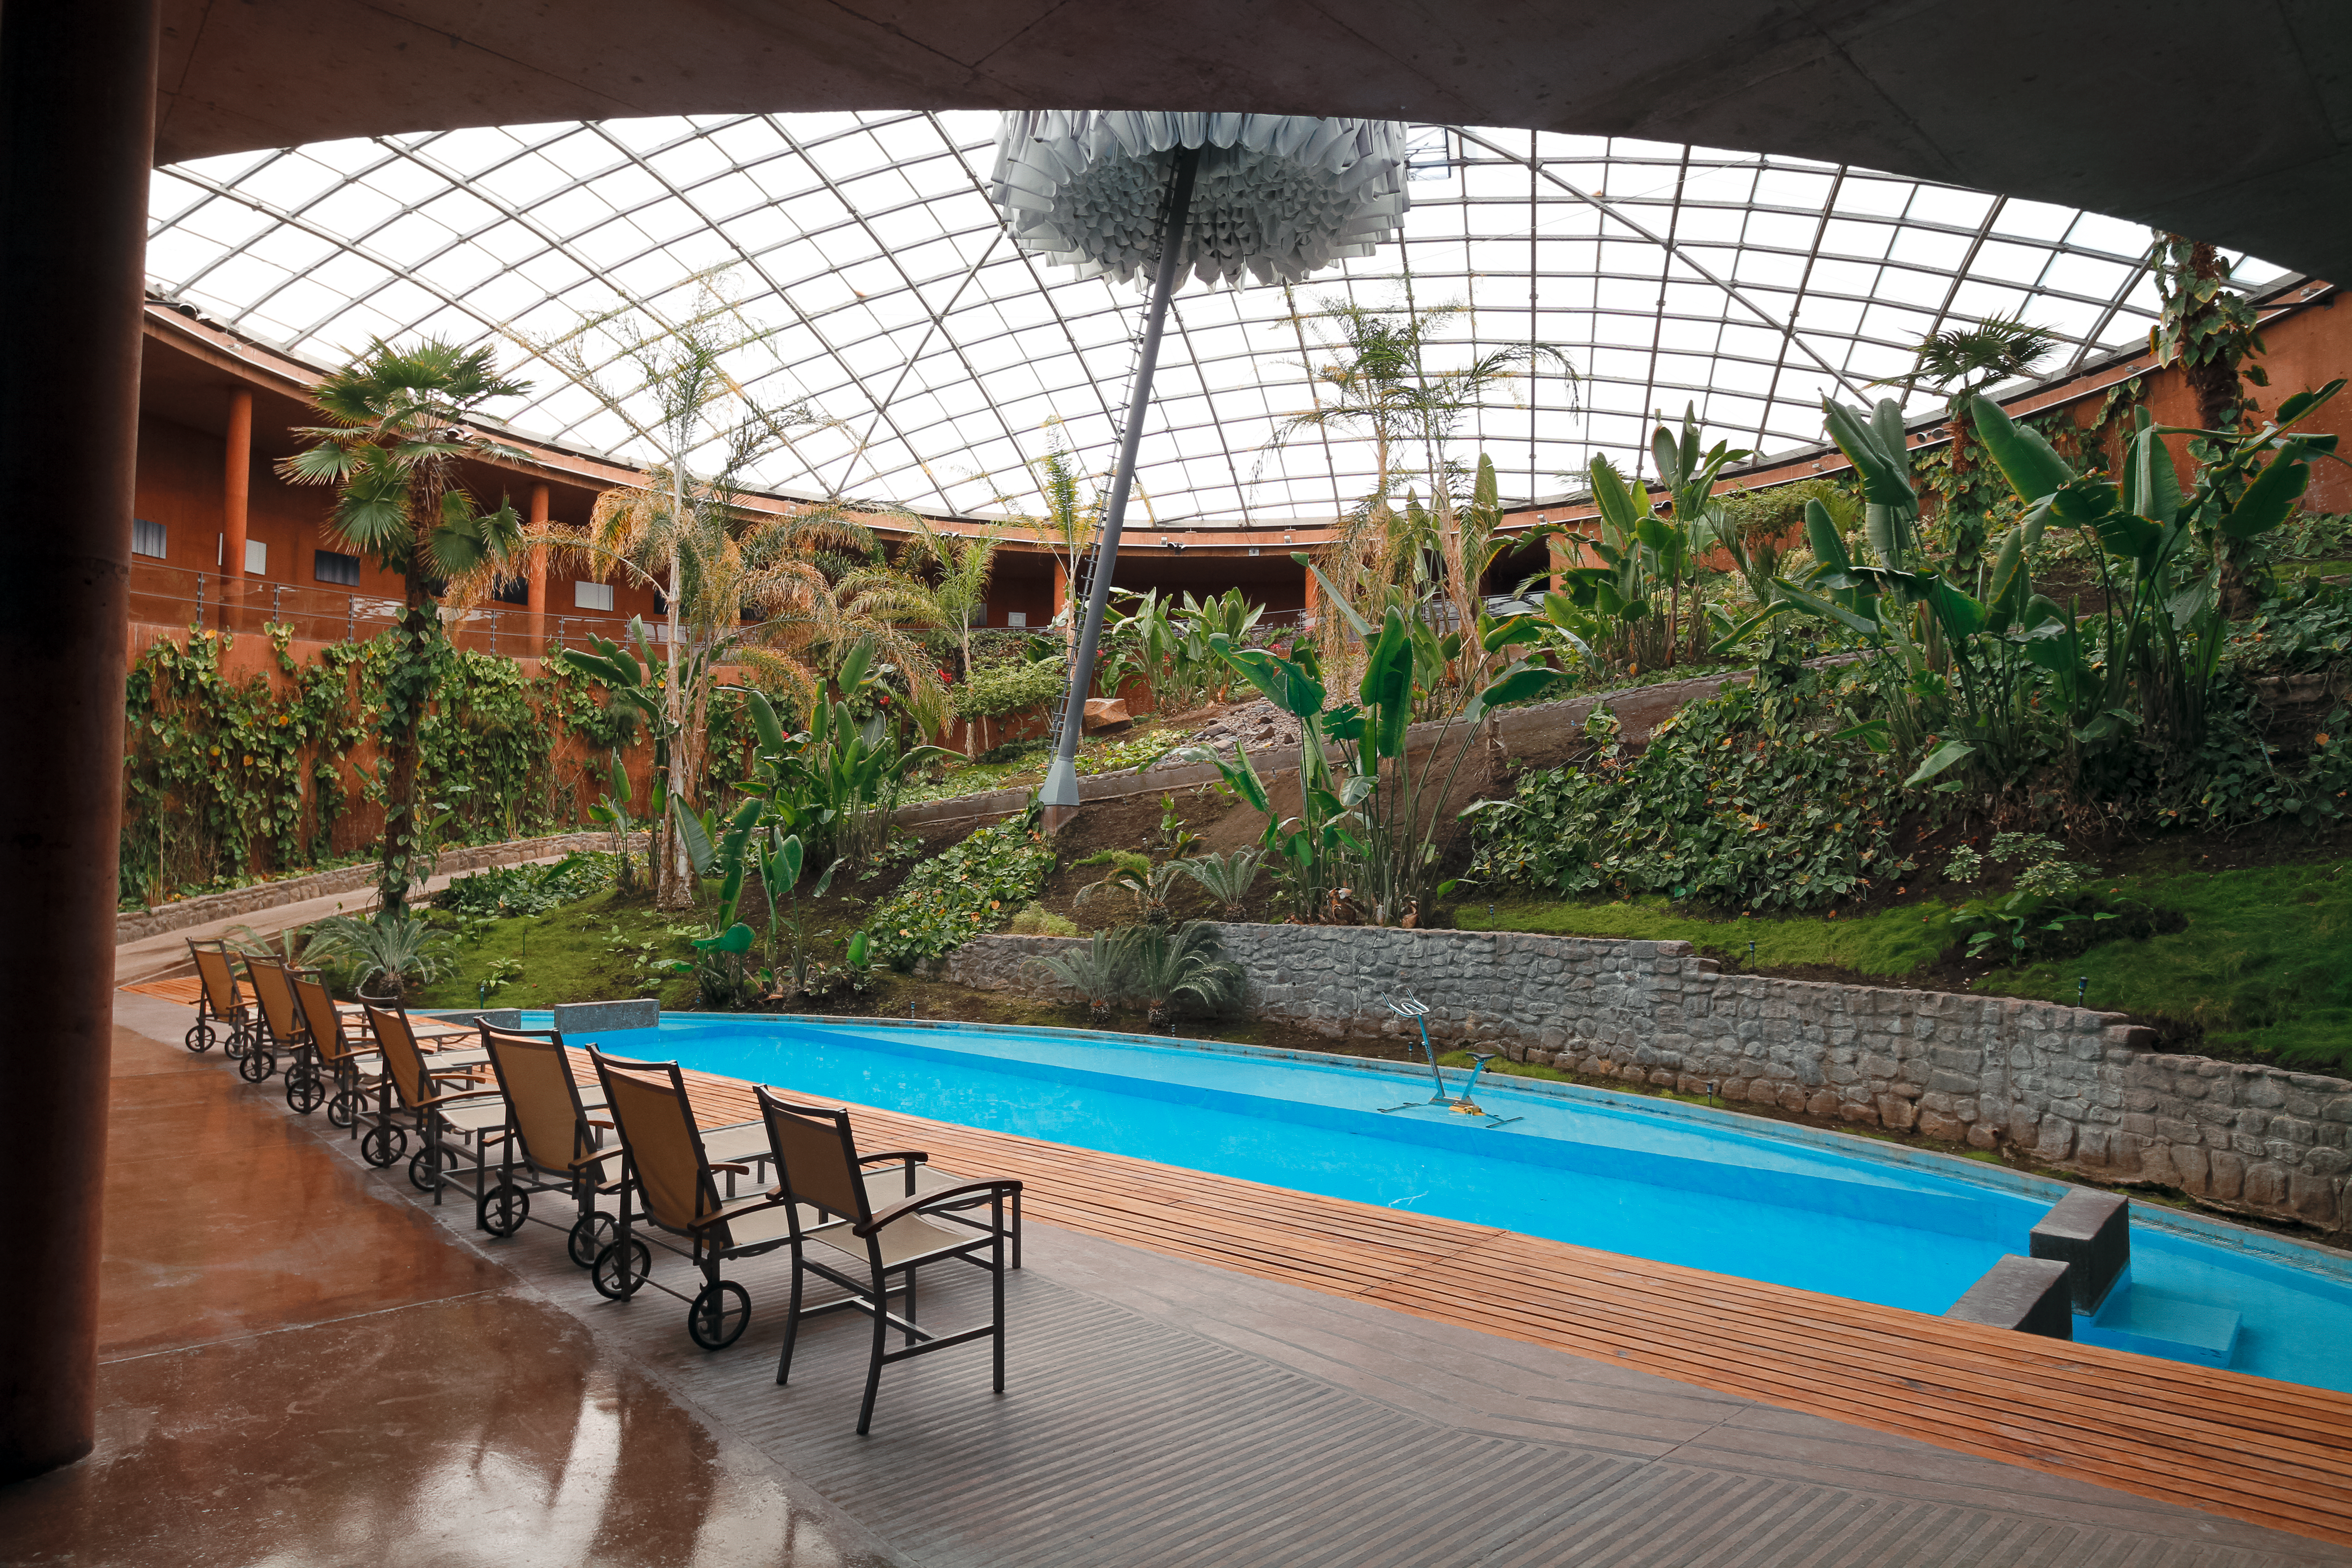

A haven from the heat

This image reveals the lush indoor garden and swimming pool inside the Paranal Residencia. Here, ESO staff members and astronomers come to relax and take shelter from the arid environment of the Chilean Atacama Desert.

The vertical structure towards the centre of the image is an umbrella that is deployed at sunset and during the night to protect the nearby Paranal Observatory from artificial light from the Residencia.

Credit: Jean-Marc Lecleire/PNA/ESO